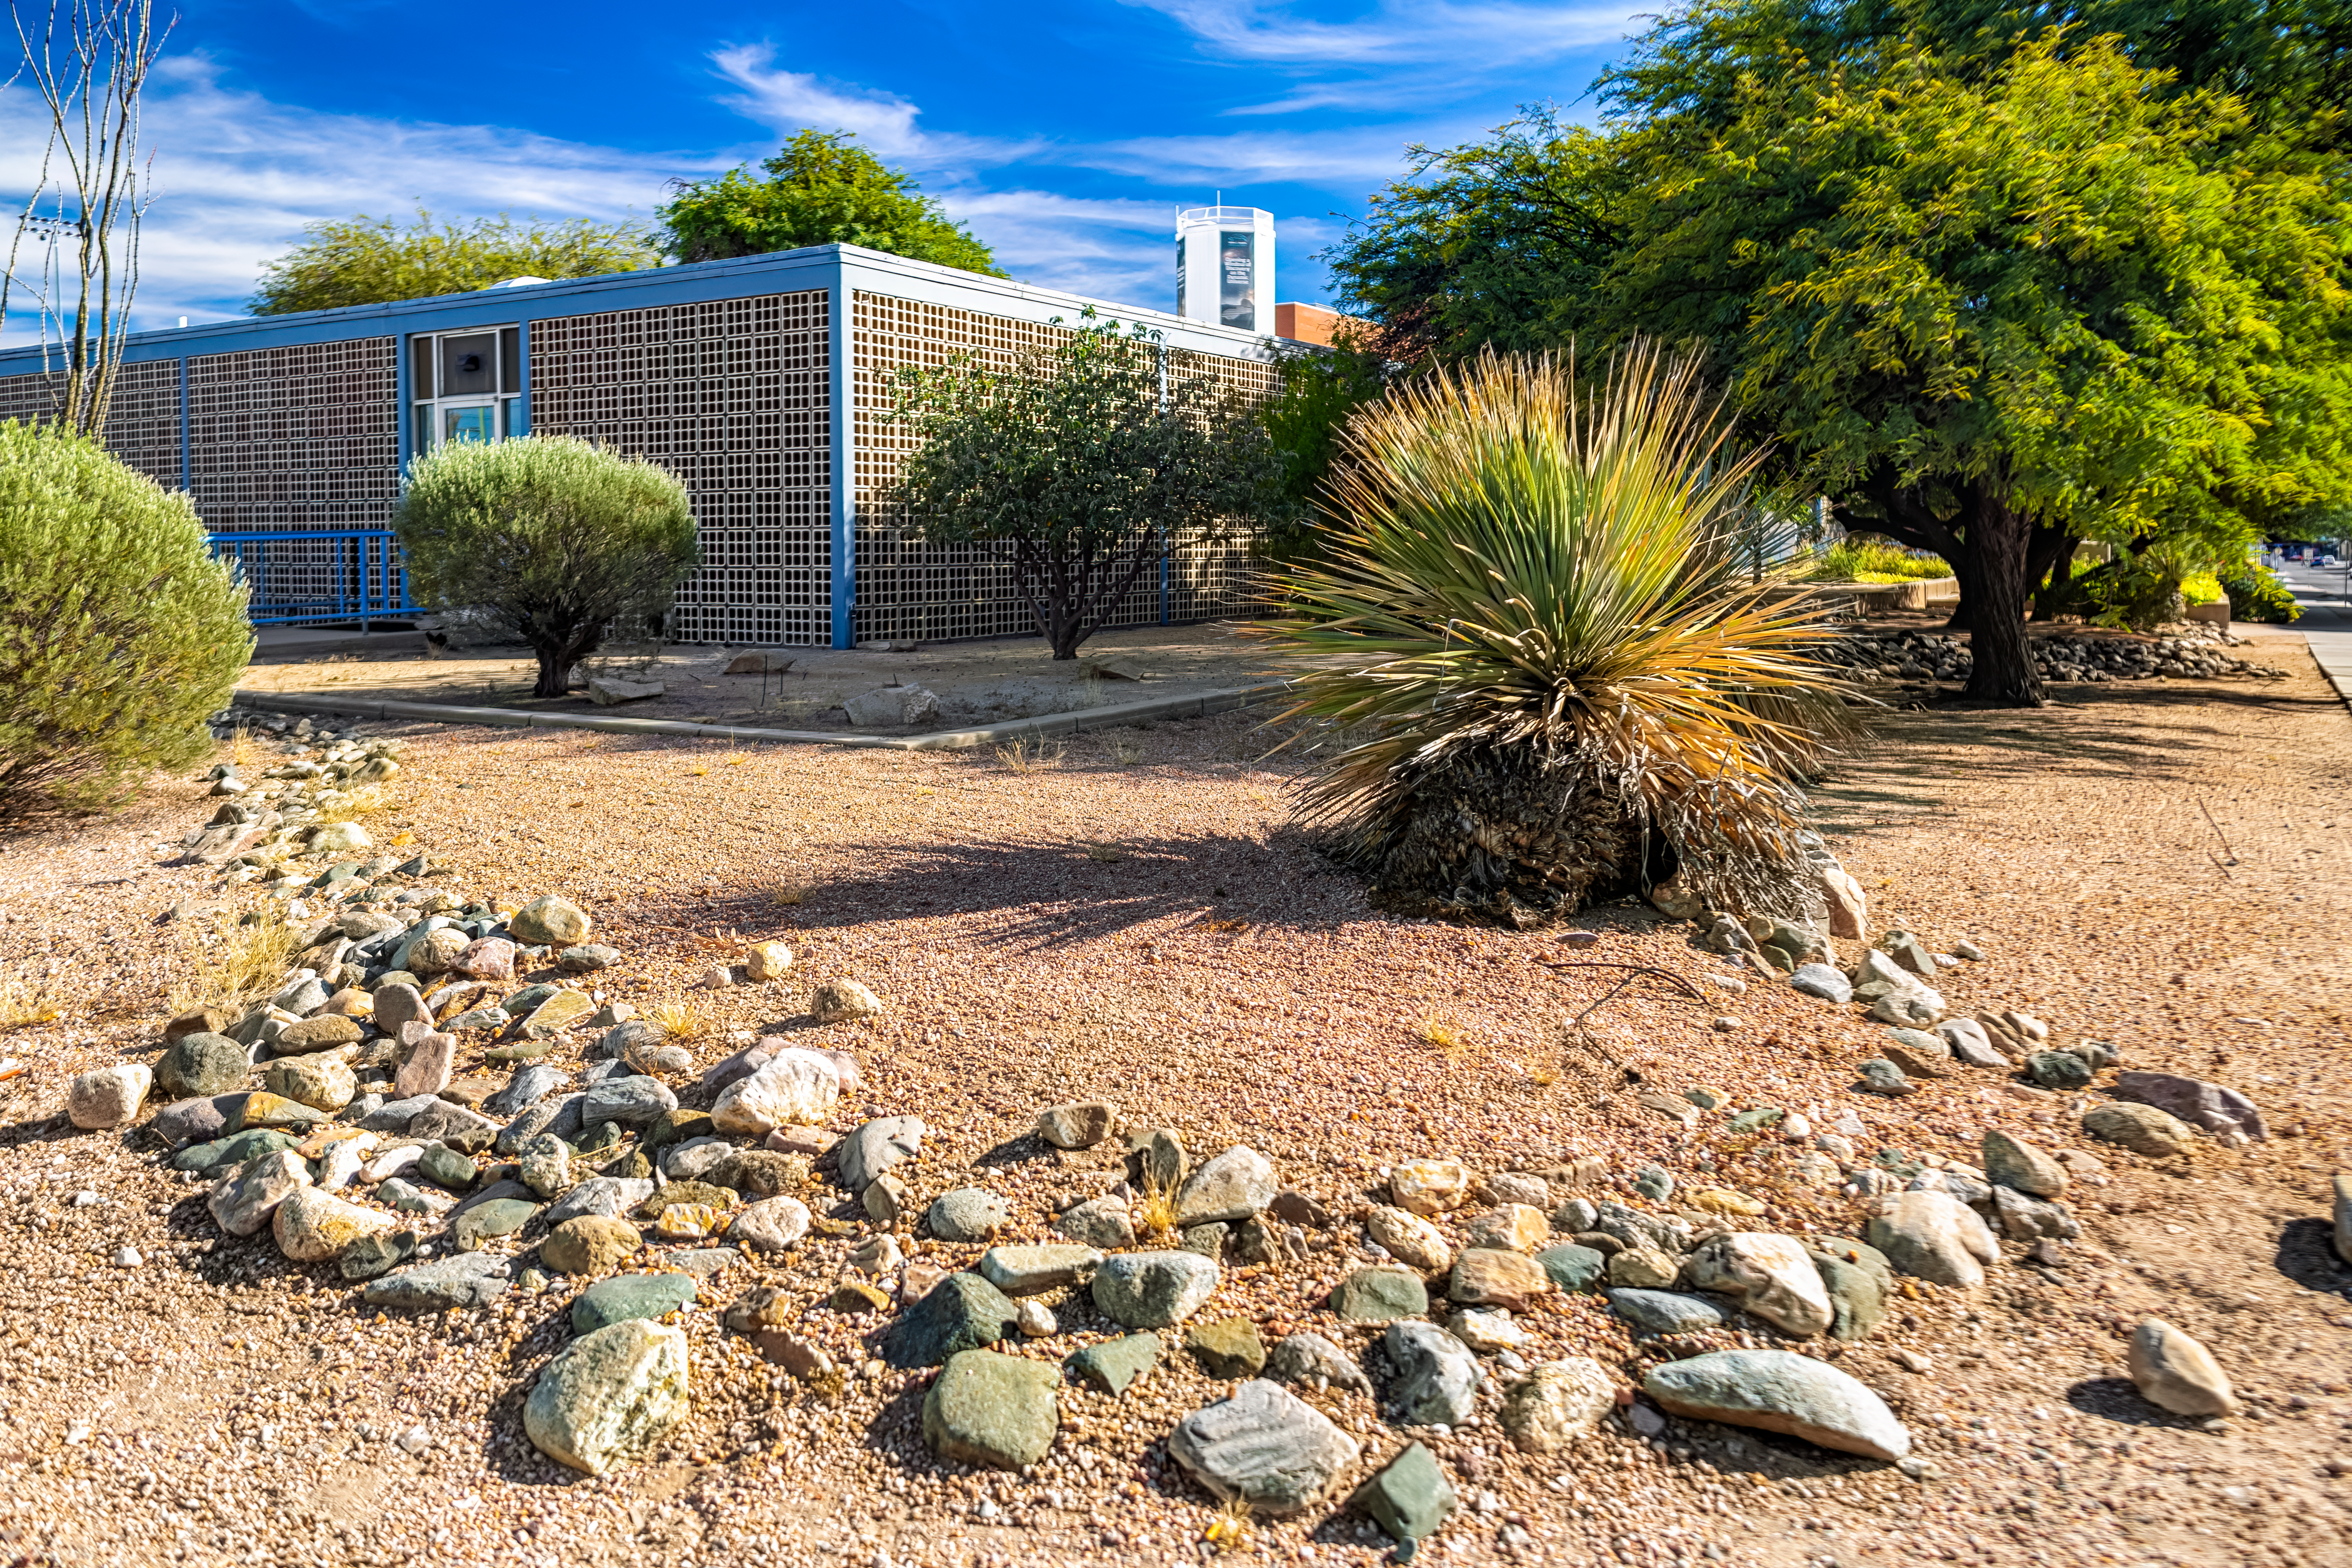

Tucson HQ Outside Flora

The desert flora outside NOIRLab Headquarters in Tucson, Arizona.

Credit: NOIRLab/NSF/AURA/P. Horálek